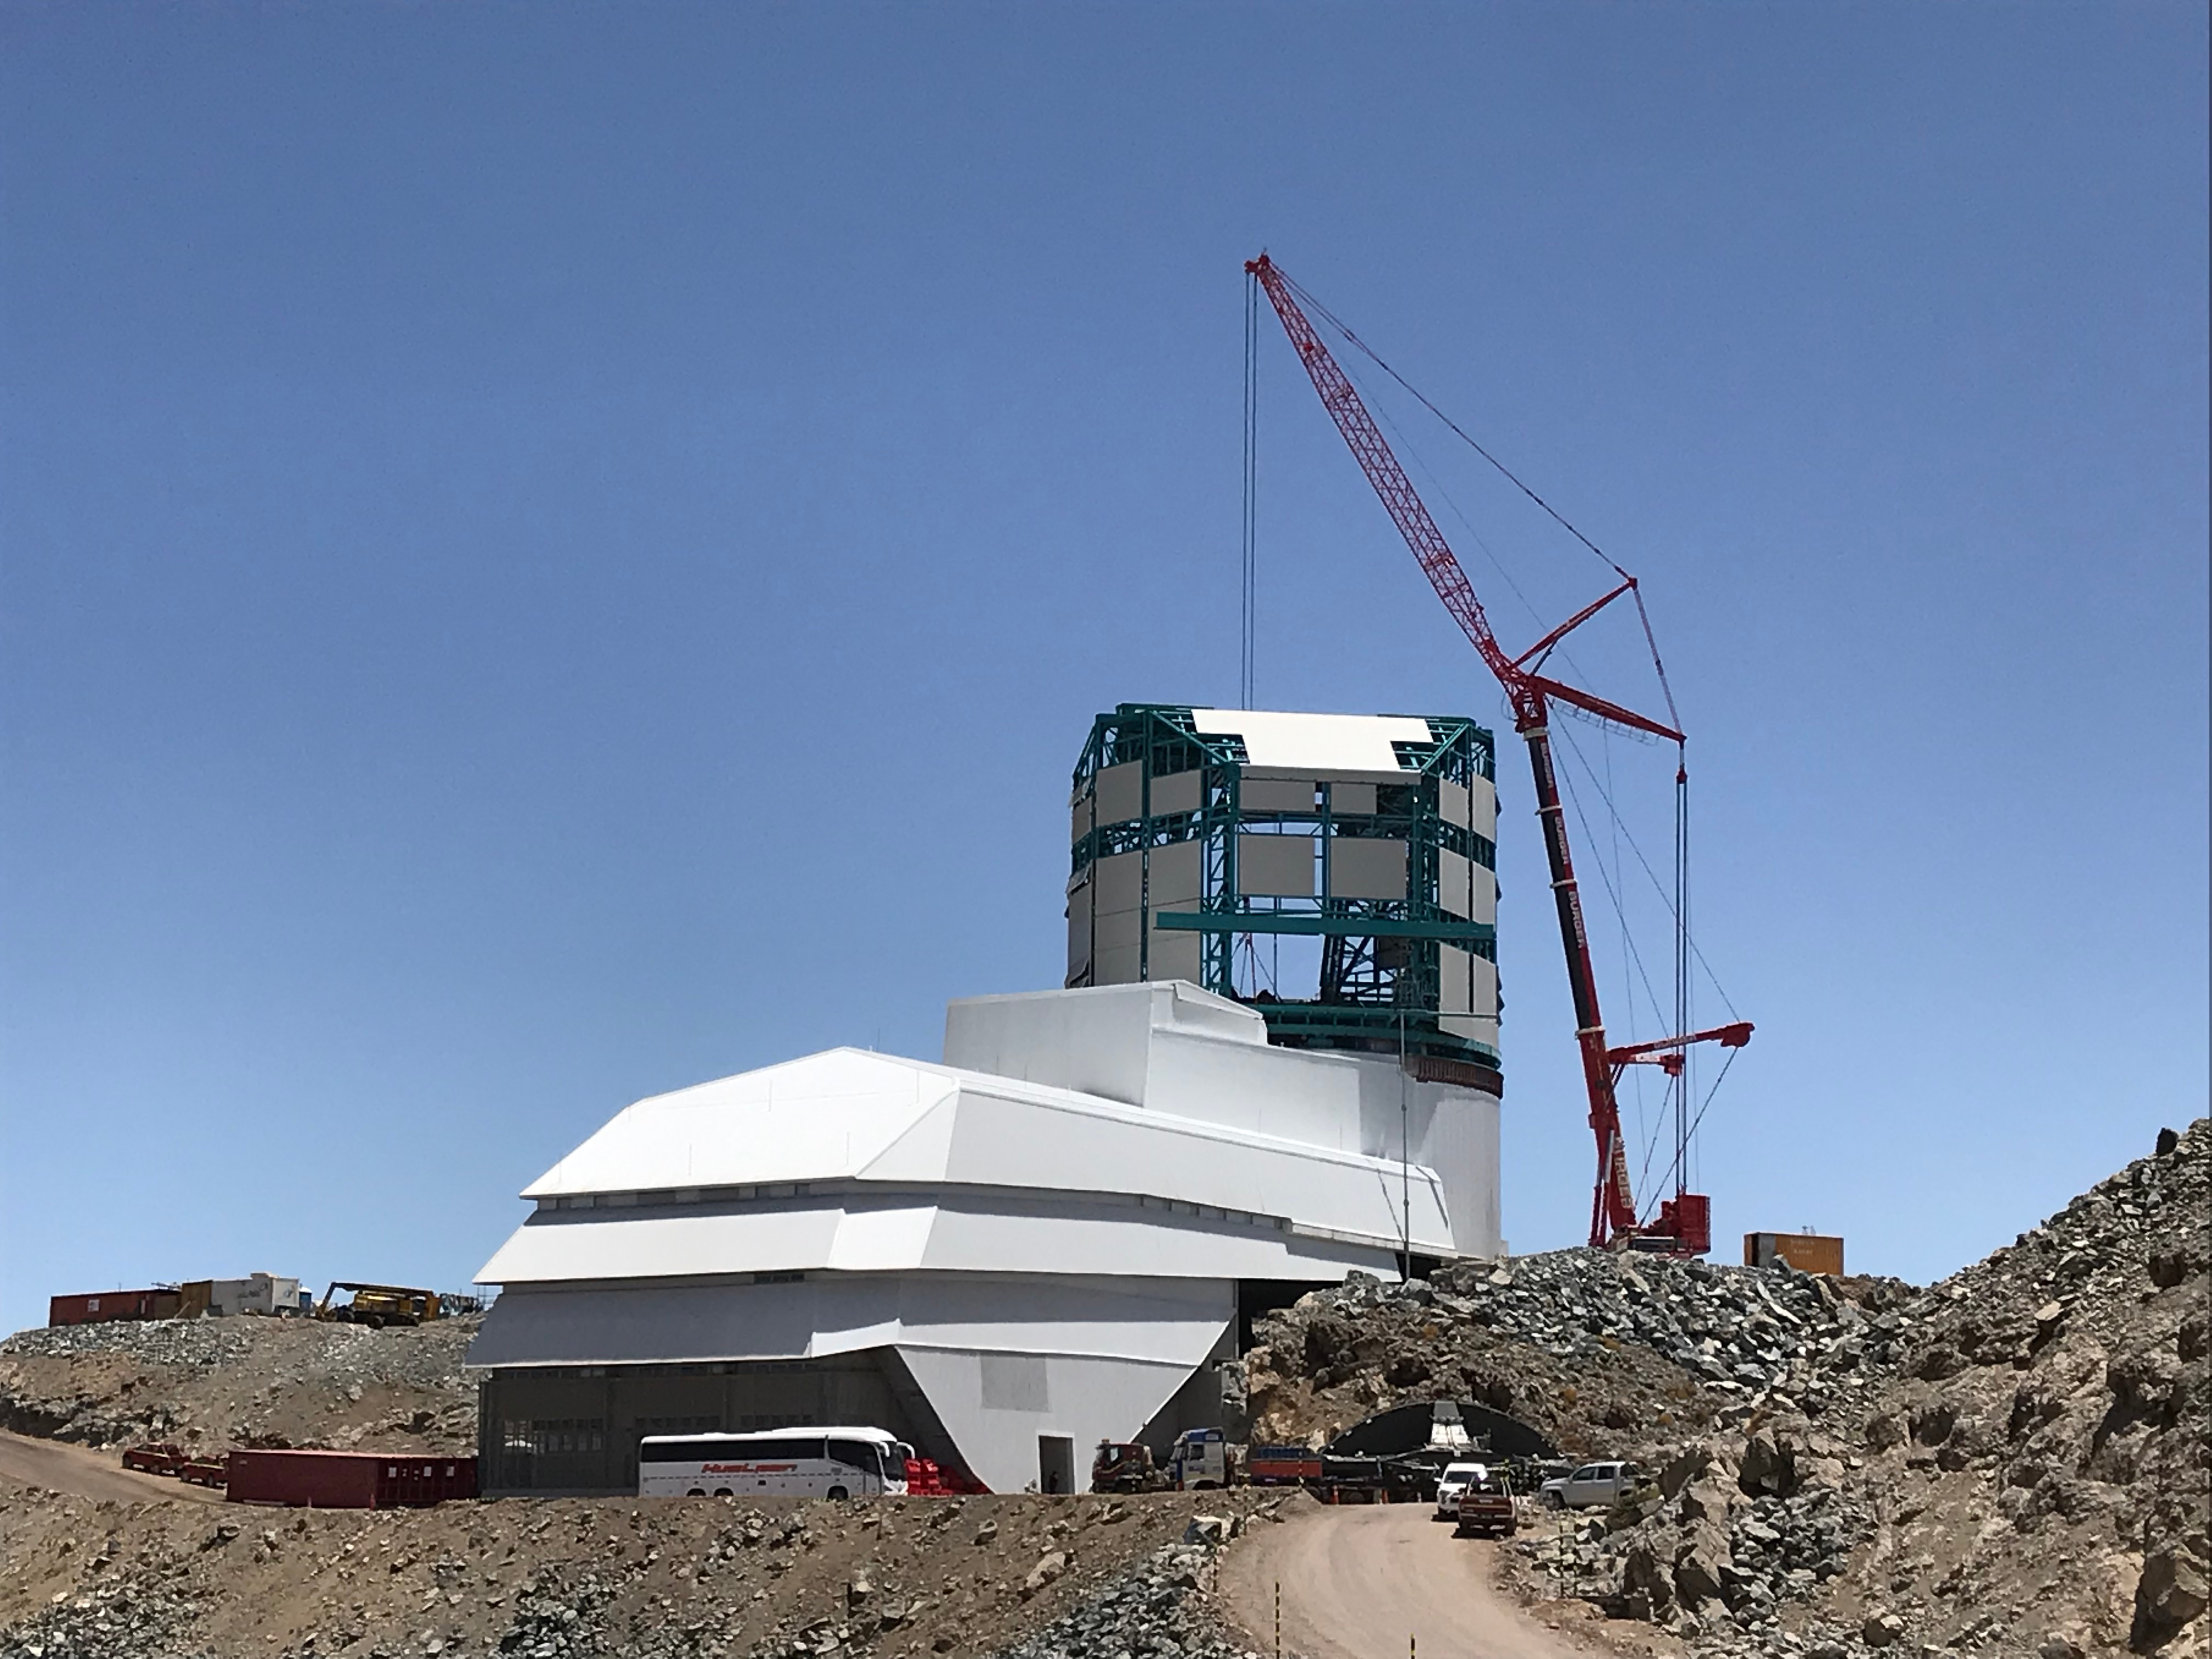

TMA Support installation

Construction on the Vera C. Rubin Observatory continues on Cerro Pachón in Chile. Most of the large pieces of equipment have now arrived on the summit, and installation of the Telescope Mount Assembly (TMA) began in early 2020. In this photo, a 500-ton crane lowers one of the main supports of the TMA into the observatory.

Credit: Rubin Observatory/NSF/AURA